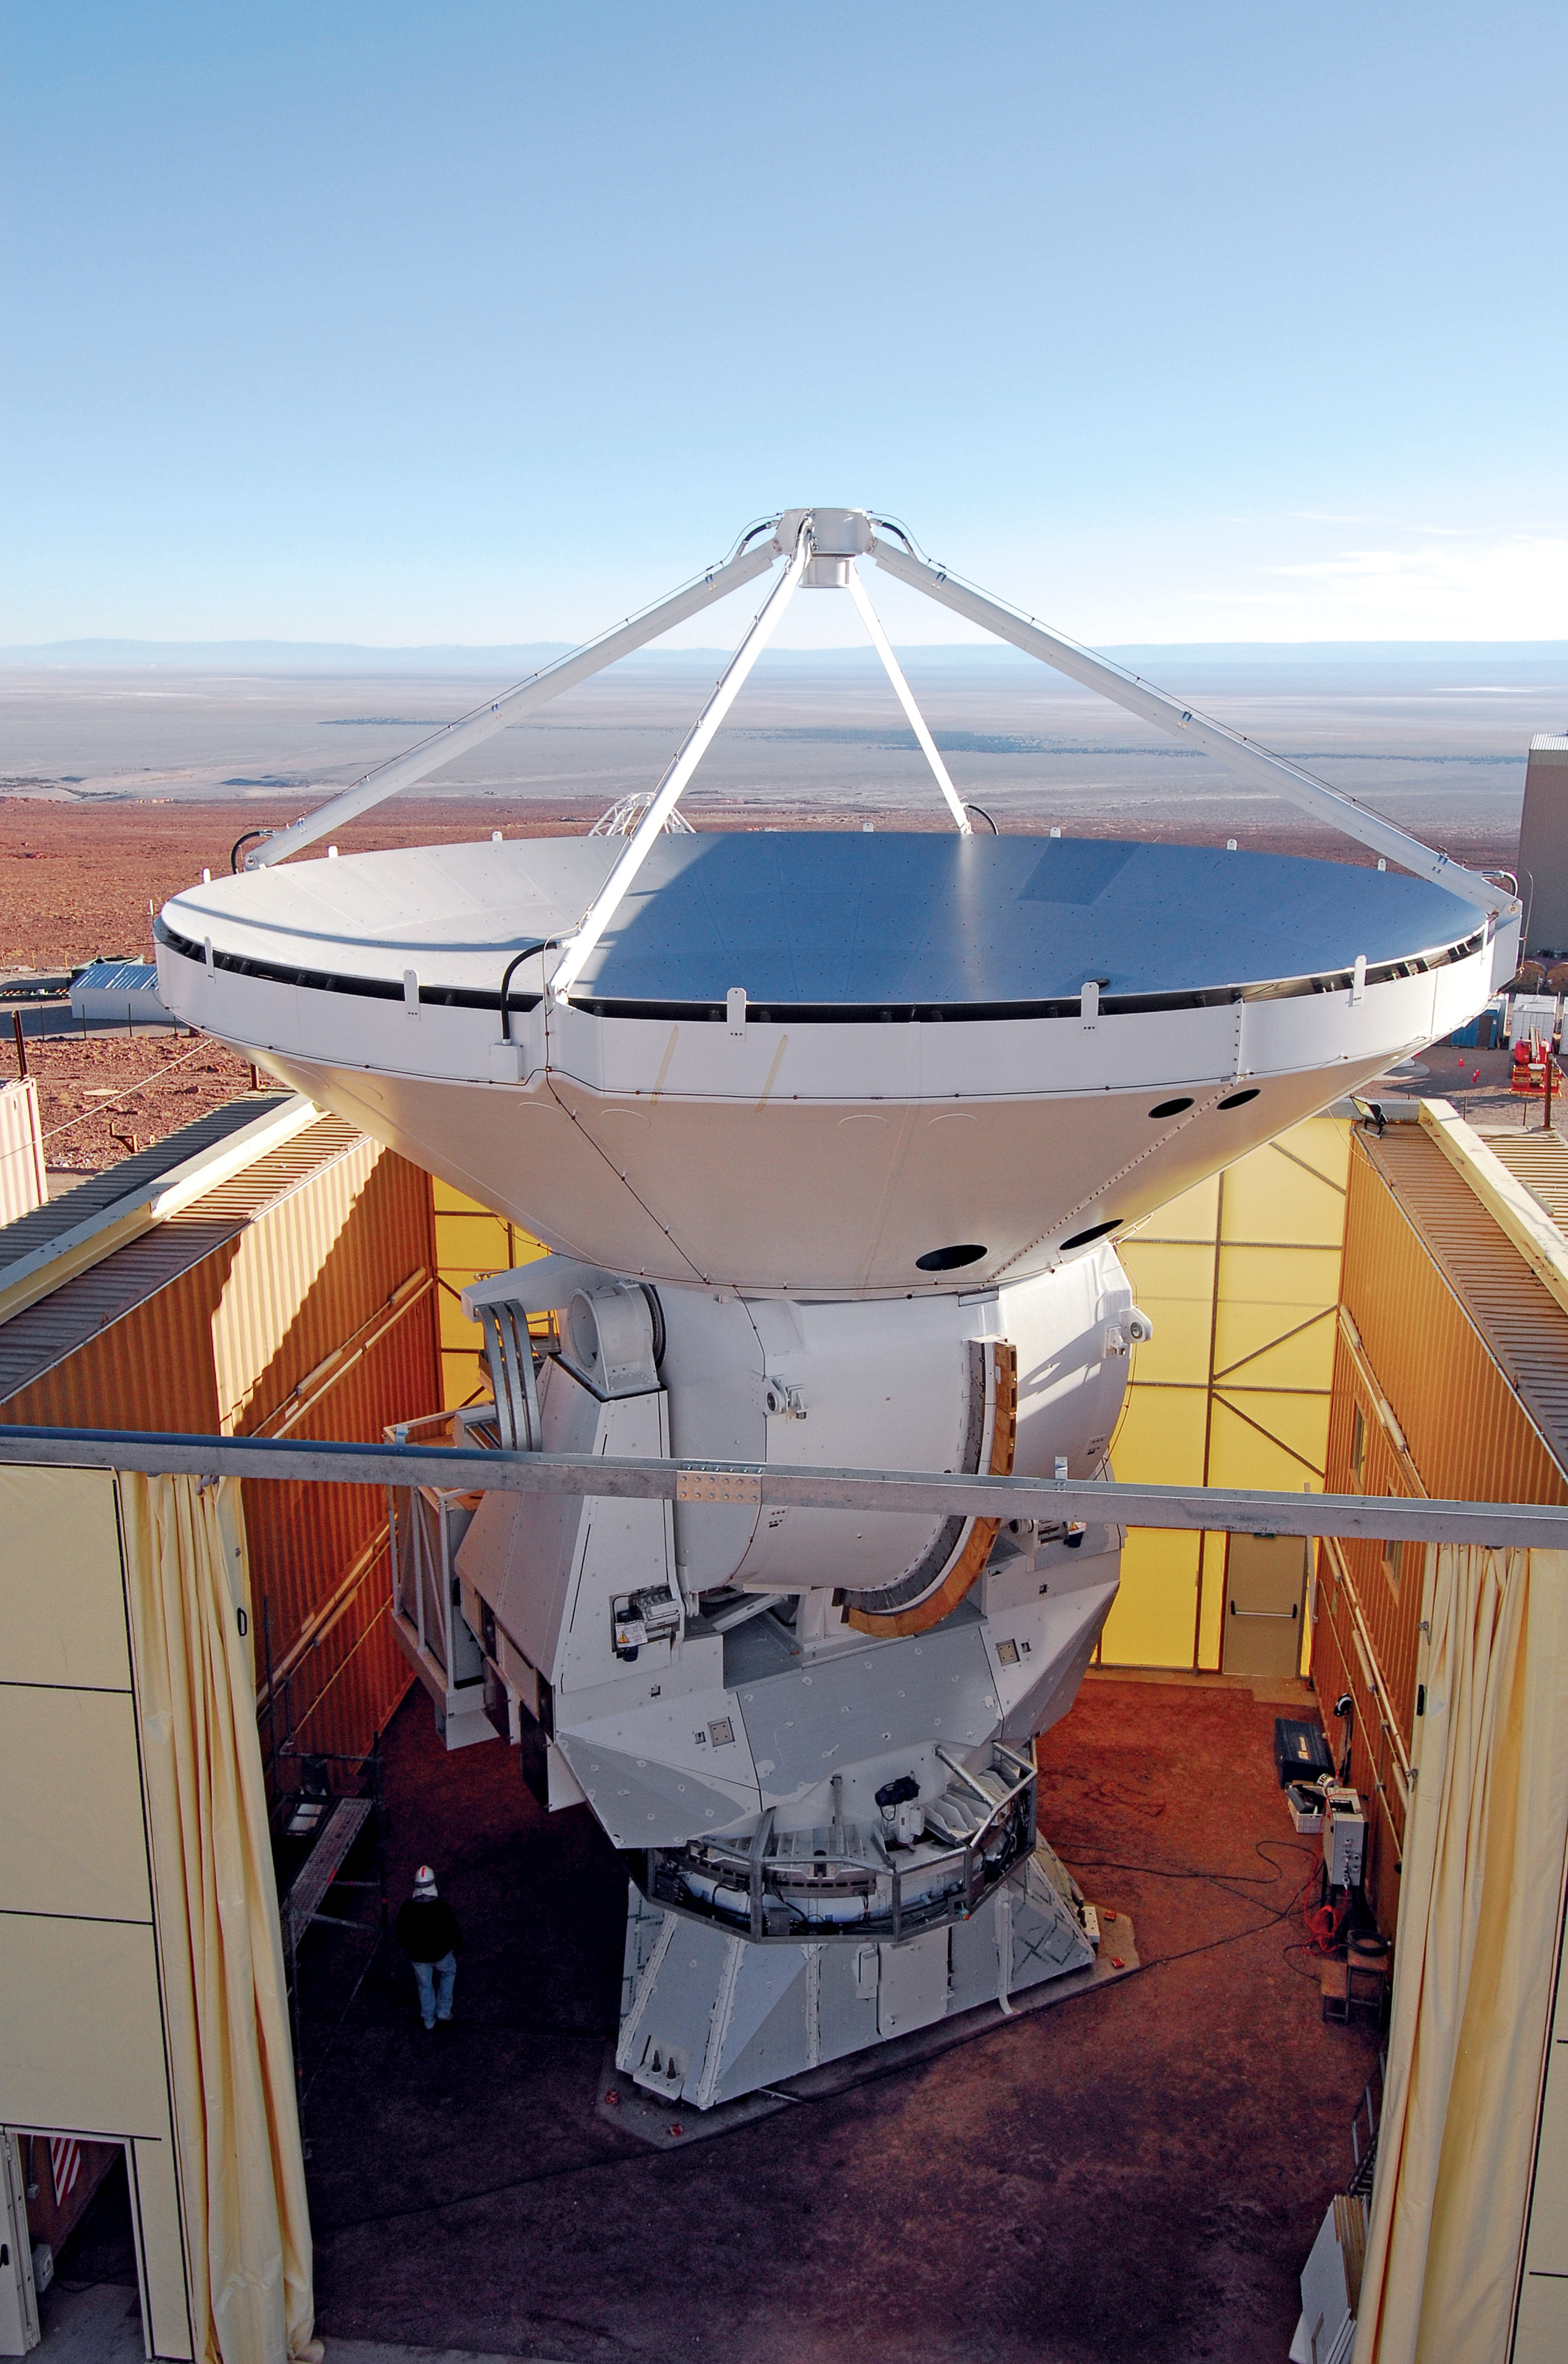

ALMA AEM European

ALMA AEM European assembly site in the OSF.

Credit: S. Stanghellini (ESO)